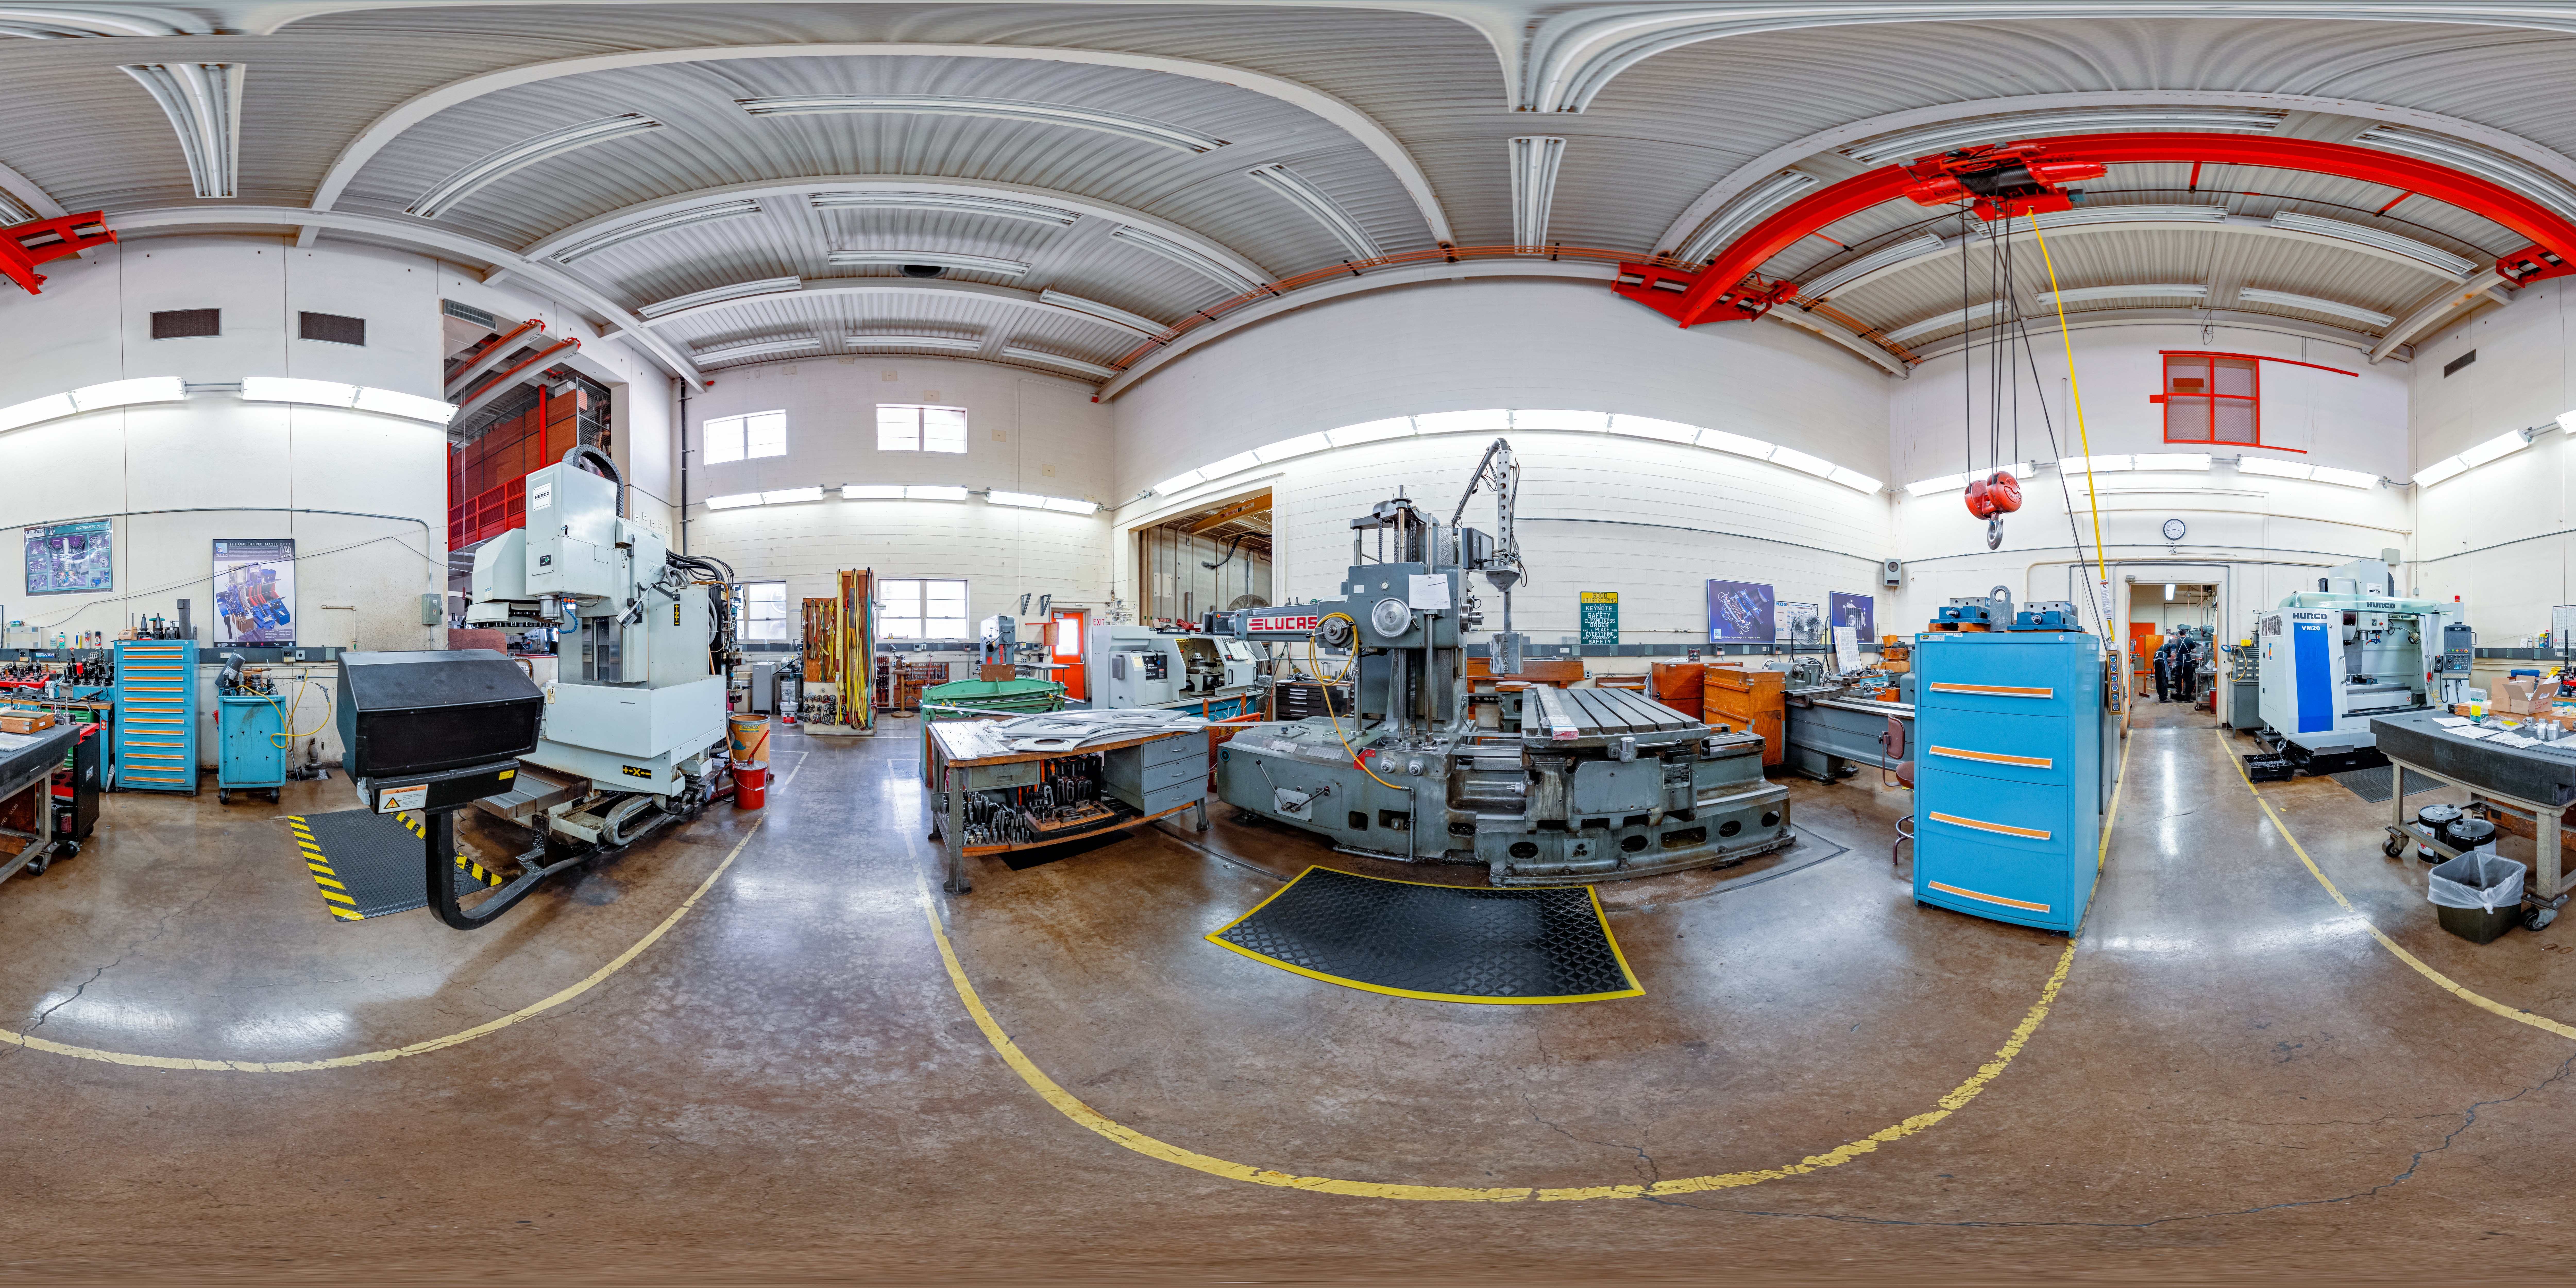

360 Panorama of NOIRLab Machine Shop

This is a 360-degree panorama of the machine shop at NOIRLab headquarters in Tucson, Arizona.

A fulldome view is here.

Credit: NOIRLab/NSF/AURA/ T. Slovinský